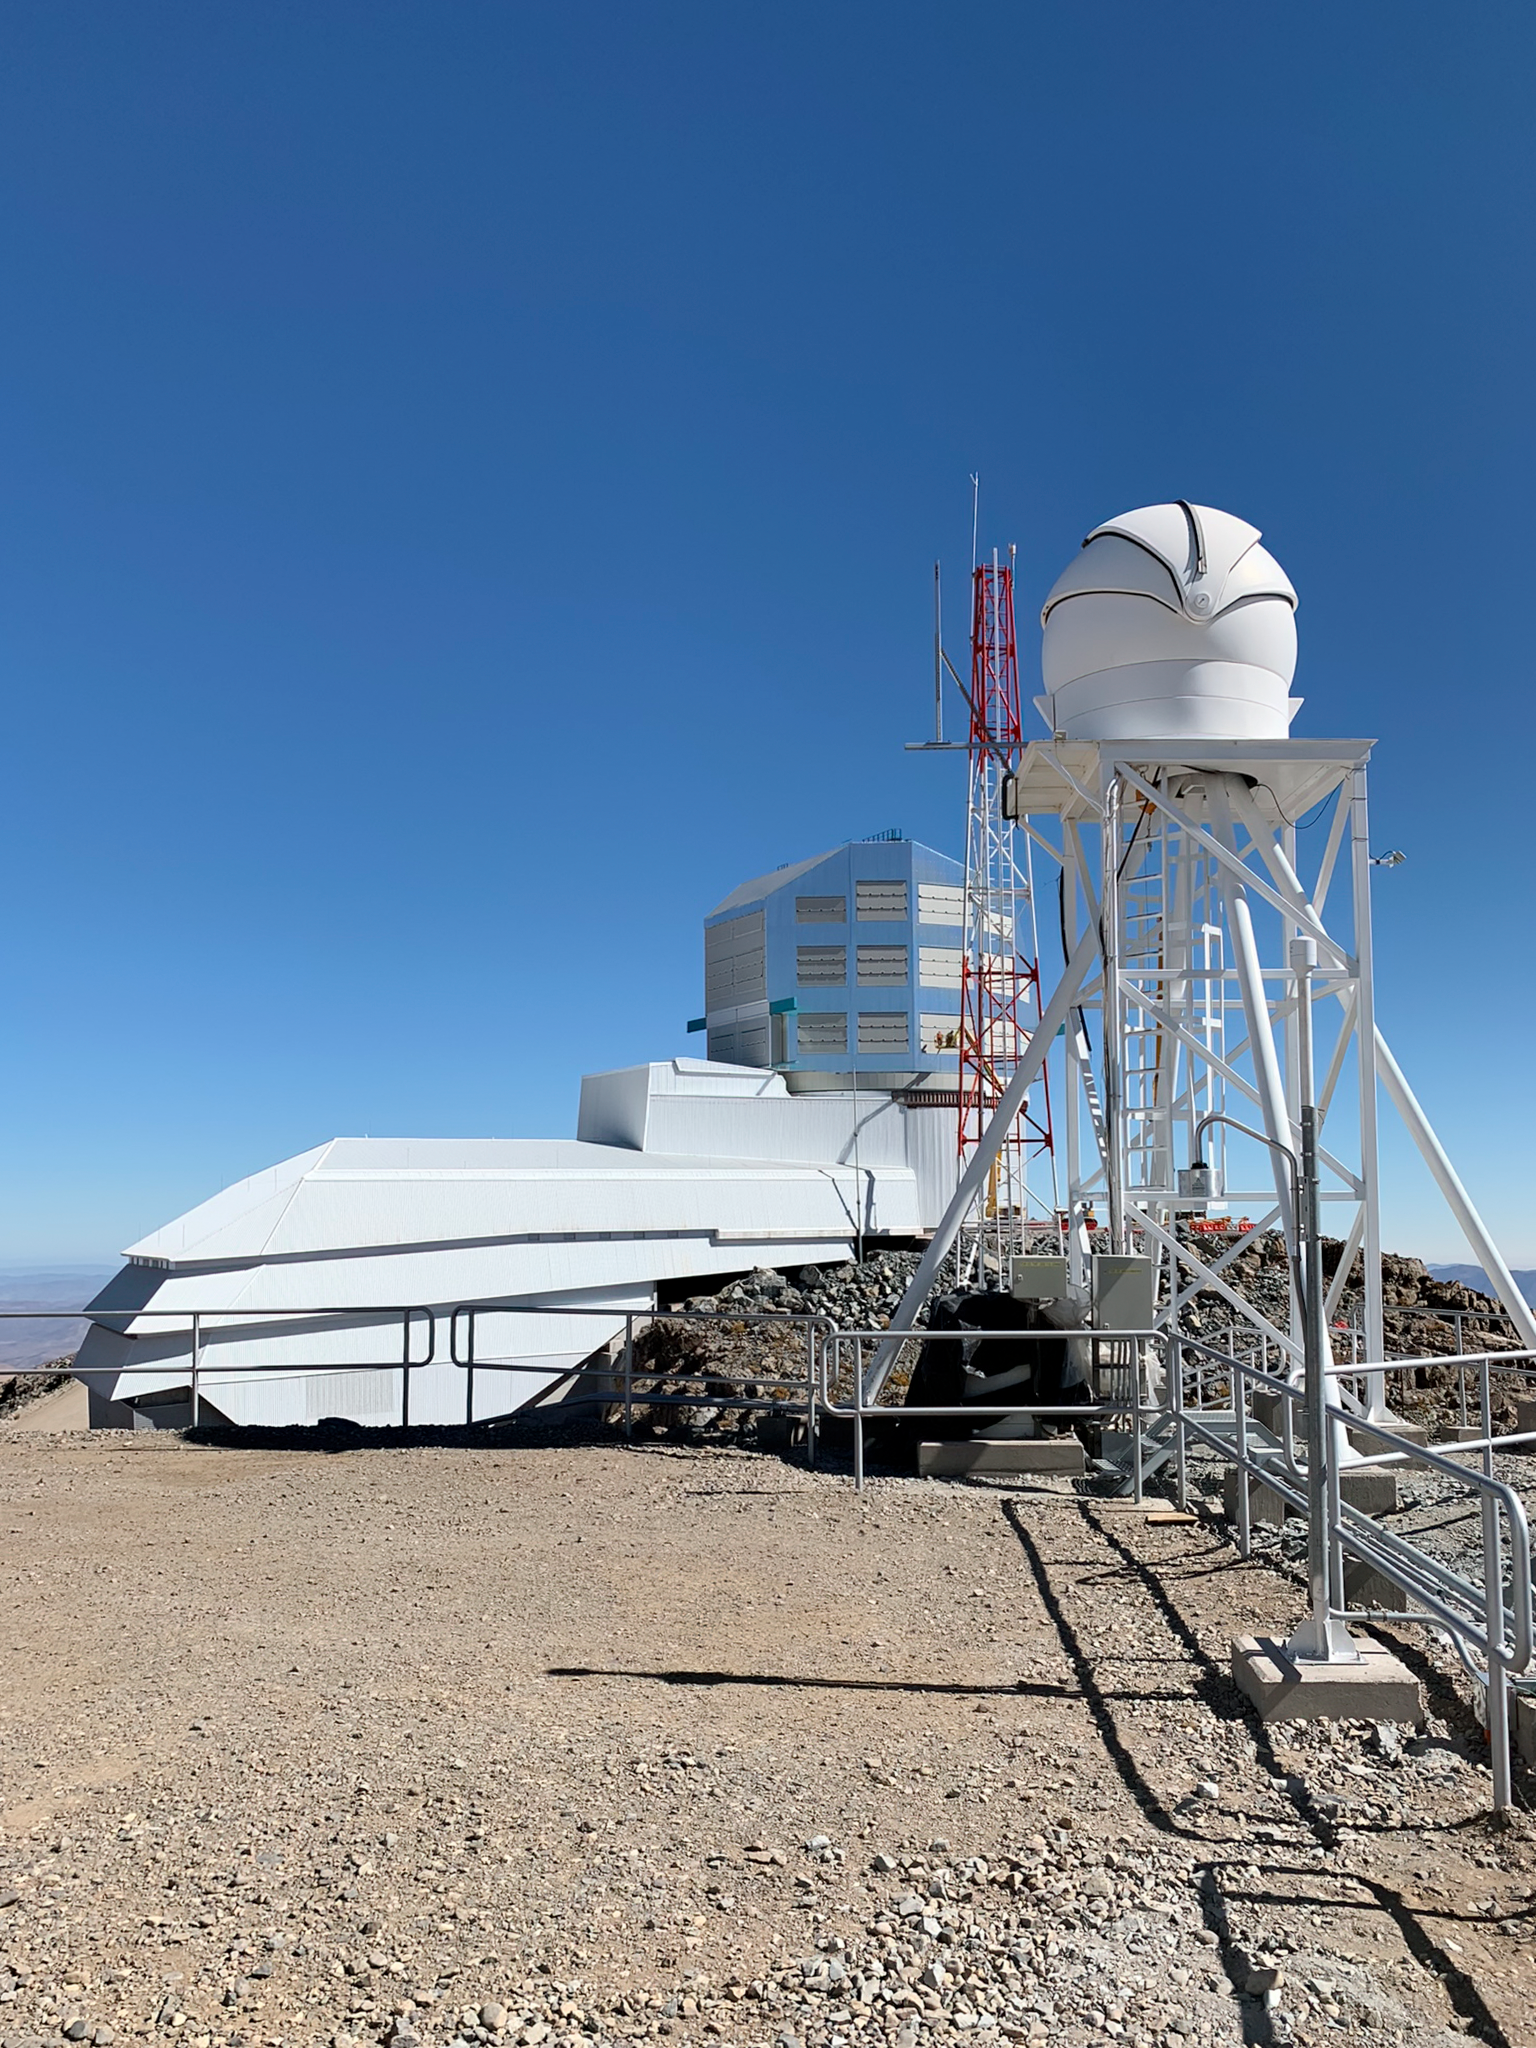

Rubin Observatory and Seeing Monitor

The Rubin Seeing Monitor in the foreground, with the Vera C. Rubin Observatory behind it, on Cerro Pachón in Chile.

There is a little telescope in the Rubin Seeing Monitor's dome on Calibration Hill. It's called a DIMM, or Differential Image Motion Monitor. Looking at bright stars, it tracks the motion of the stellar image due to the Earth's turbulent atmosphere. This gives the team an independent measure of the quality of images arriving at the telescope.

Credit: RubinObs/NOIRLab/SLAC/NSF/DOE/AURA/B. Blum